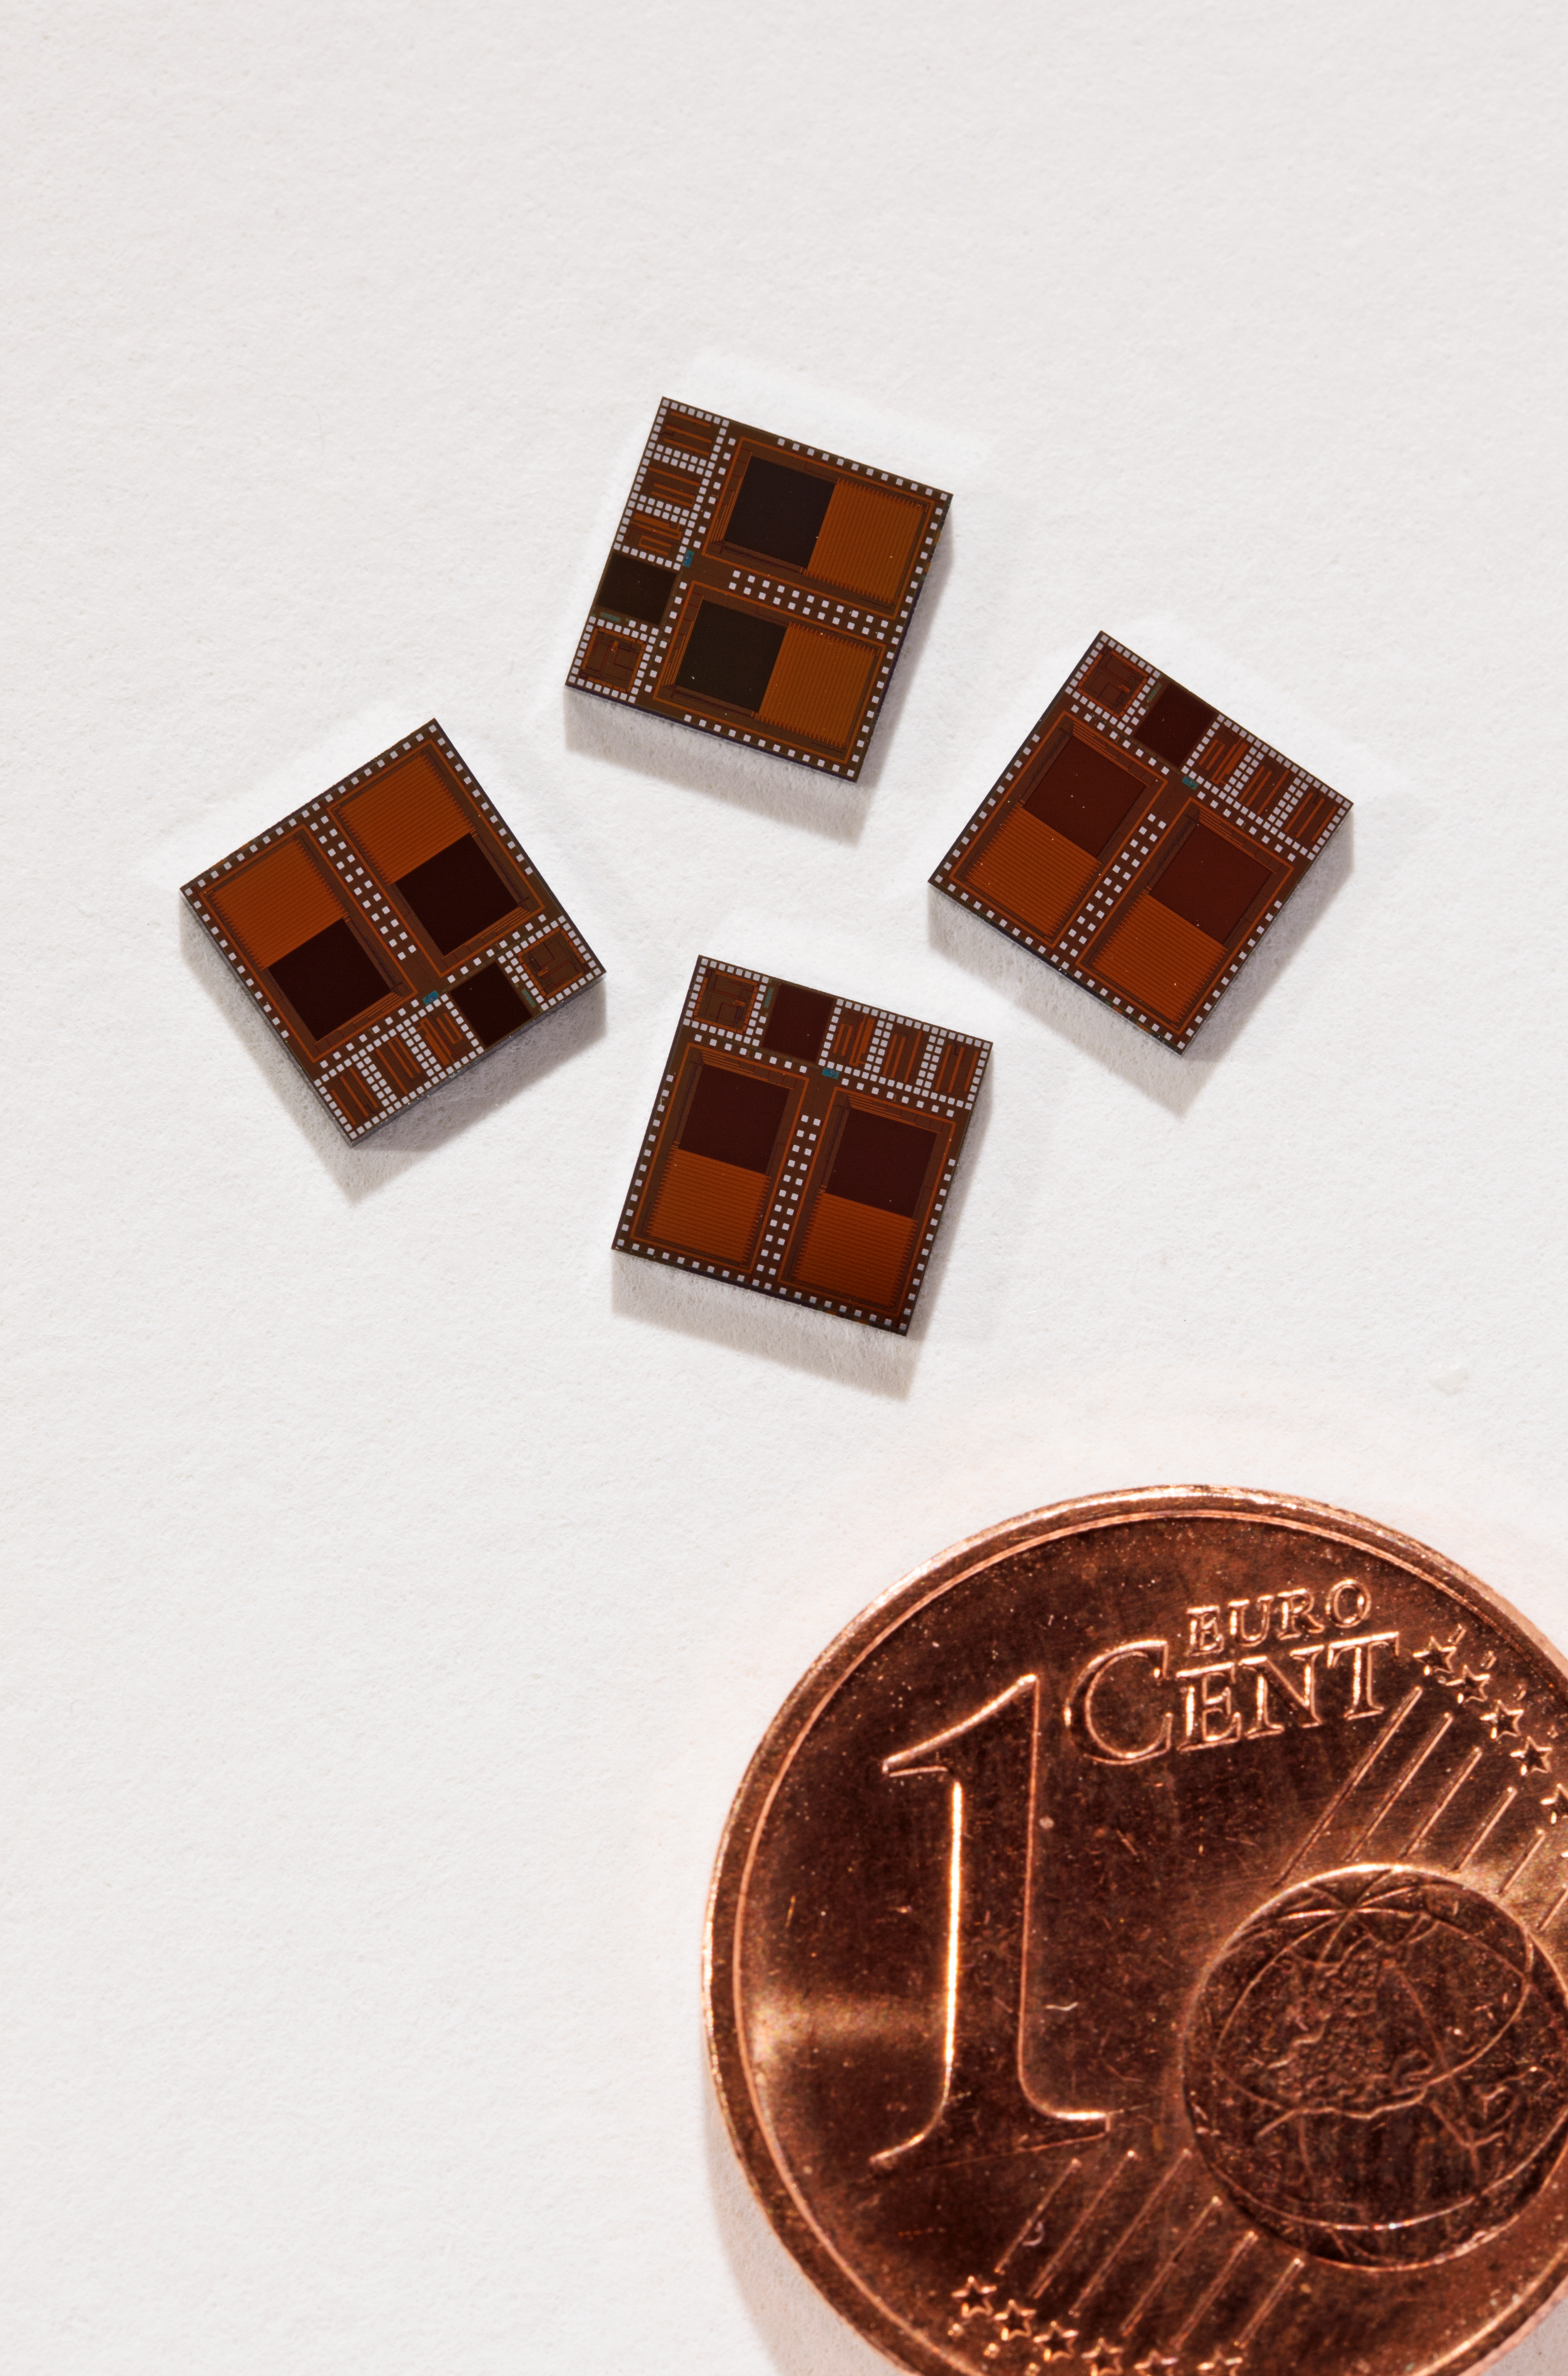

Small but perfectly formed

ELT technical demonstration wavefront sensors next to a 1 cent (Euro) coin, for size comparison.

Credit: ESO